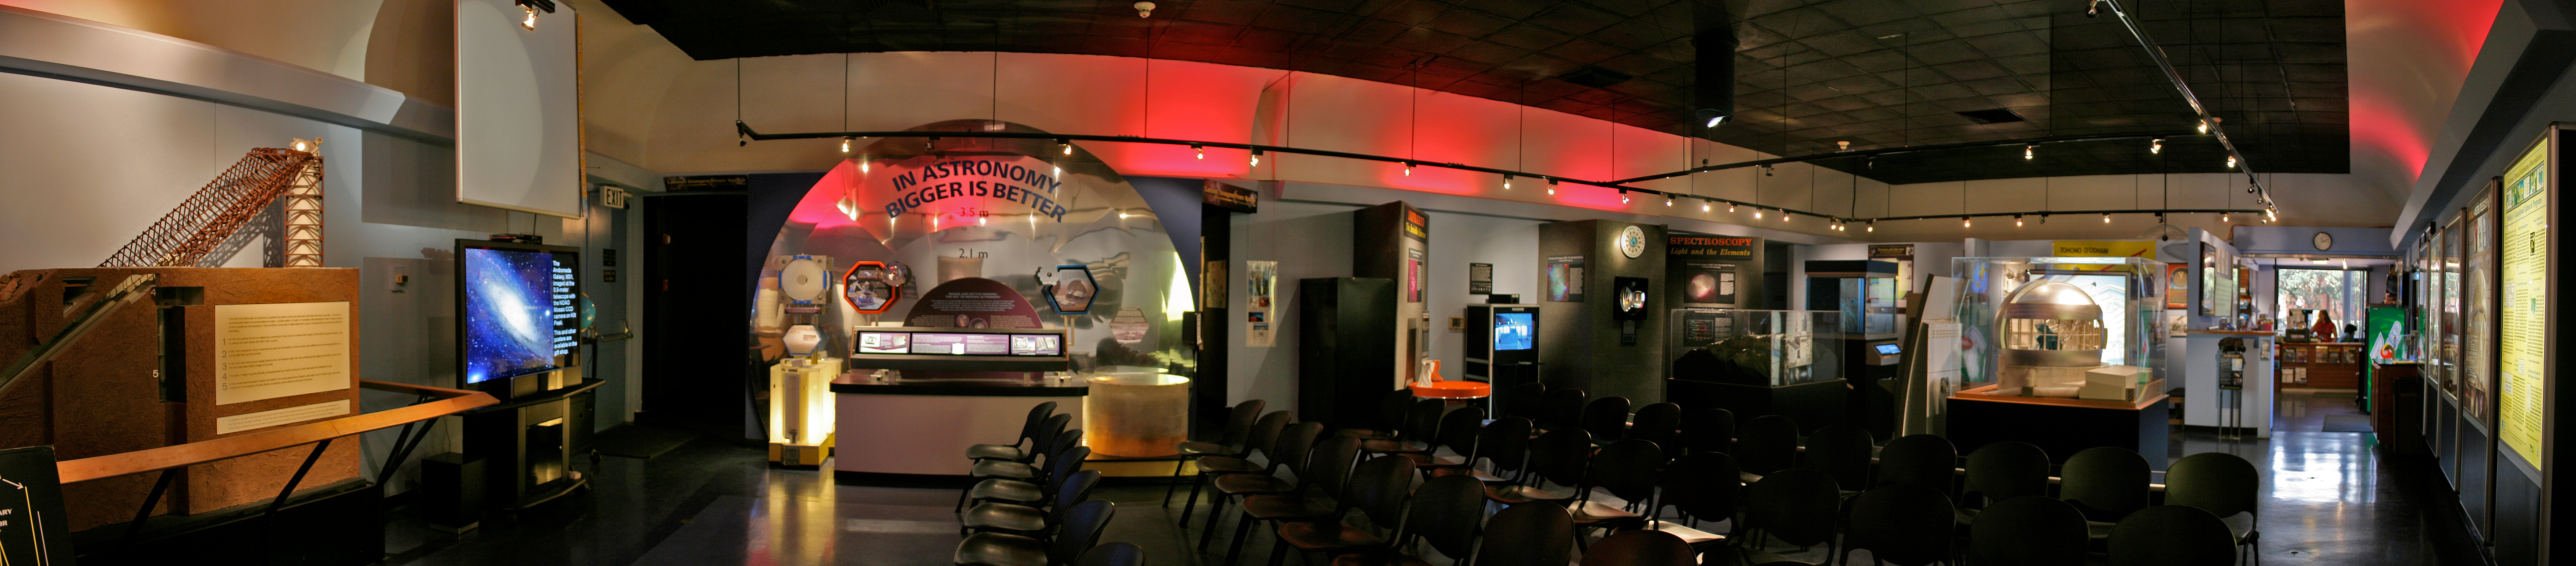

Kitt Peak Visitors' Center panorama, interior

Panoramic view of the interior of the Visitors' Center at the Kitt Peak National Observatory, near Tucson, Arizona as it appeared in 2010.

Credit: P. Marenfeld and NOIRLab/NSF/AURA/